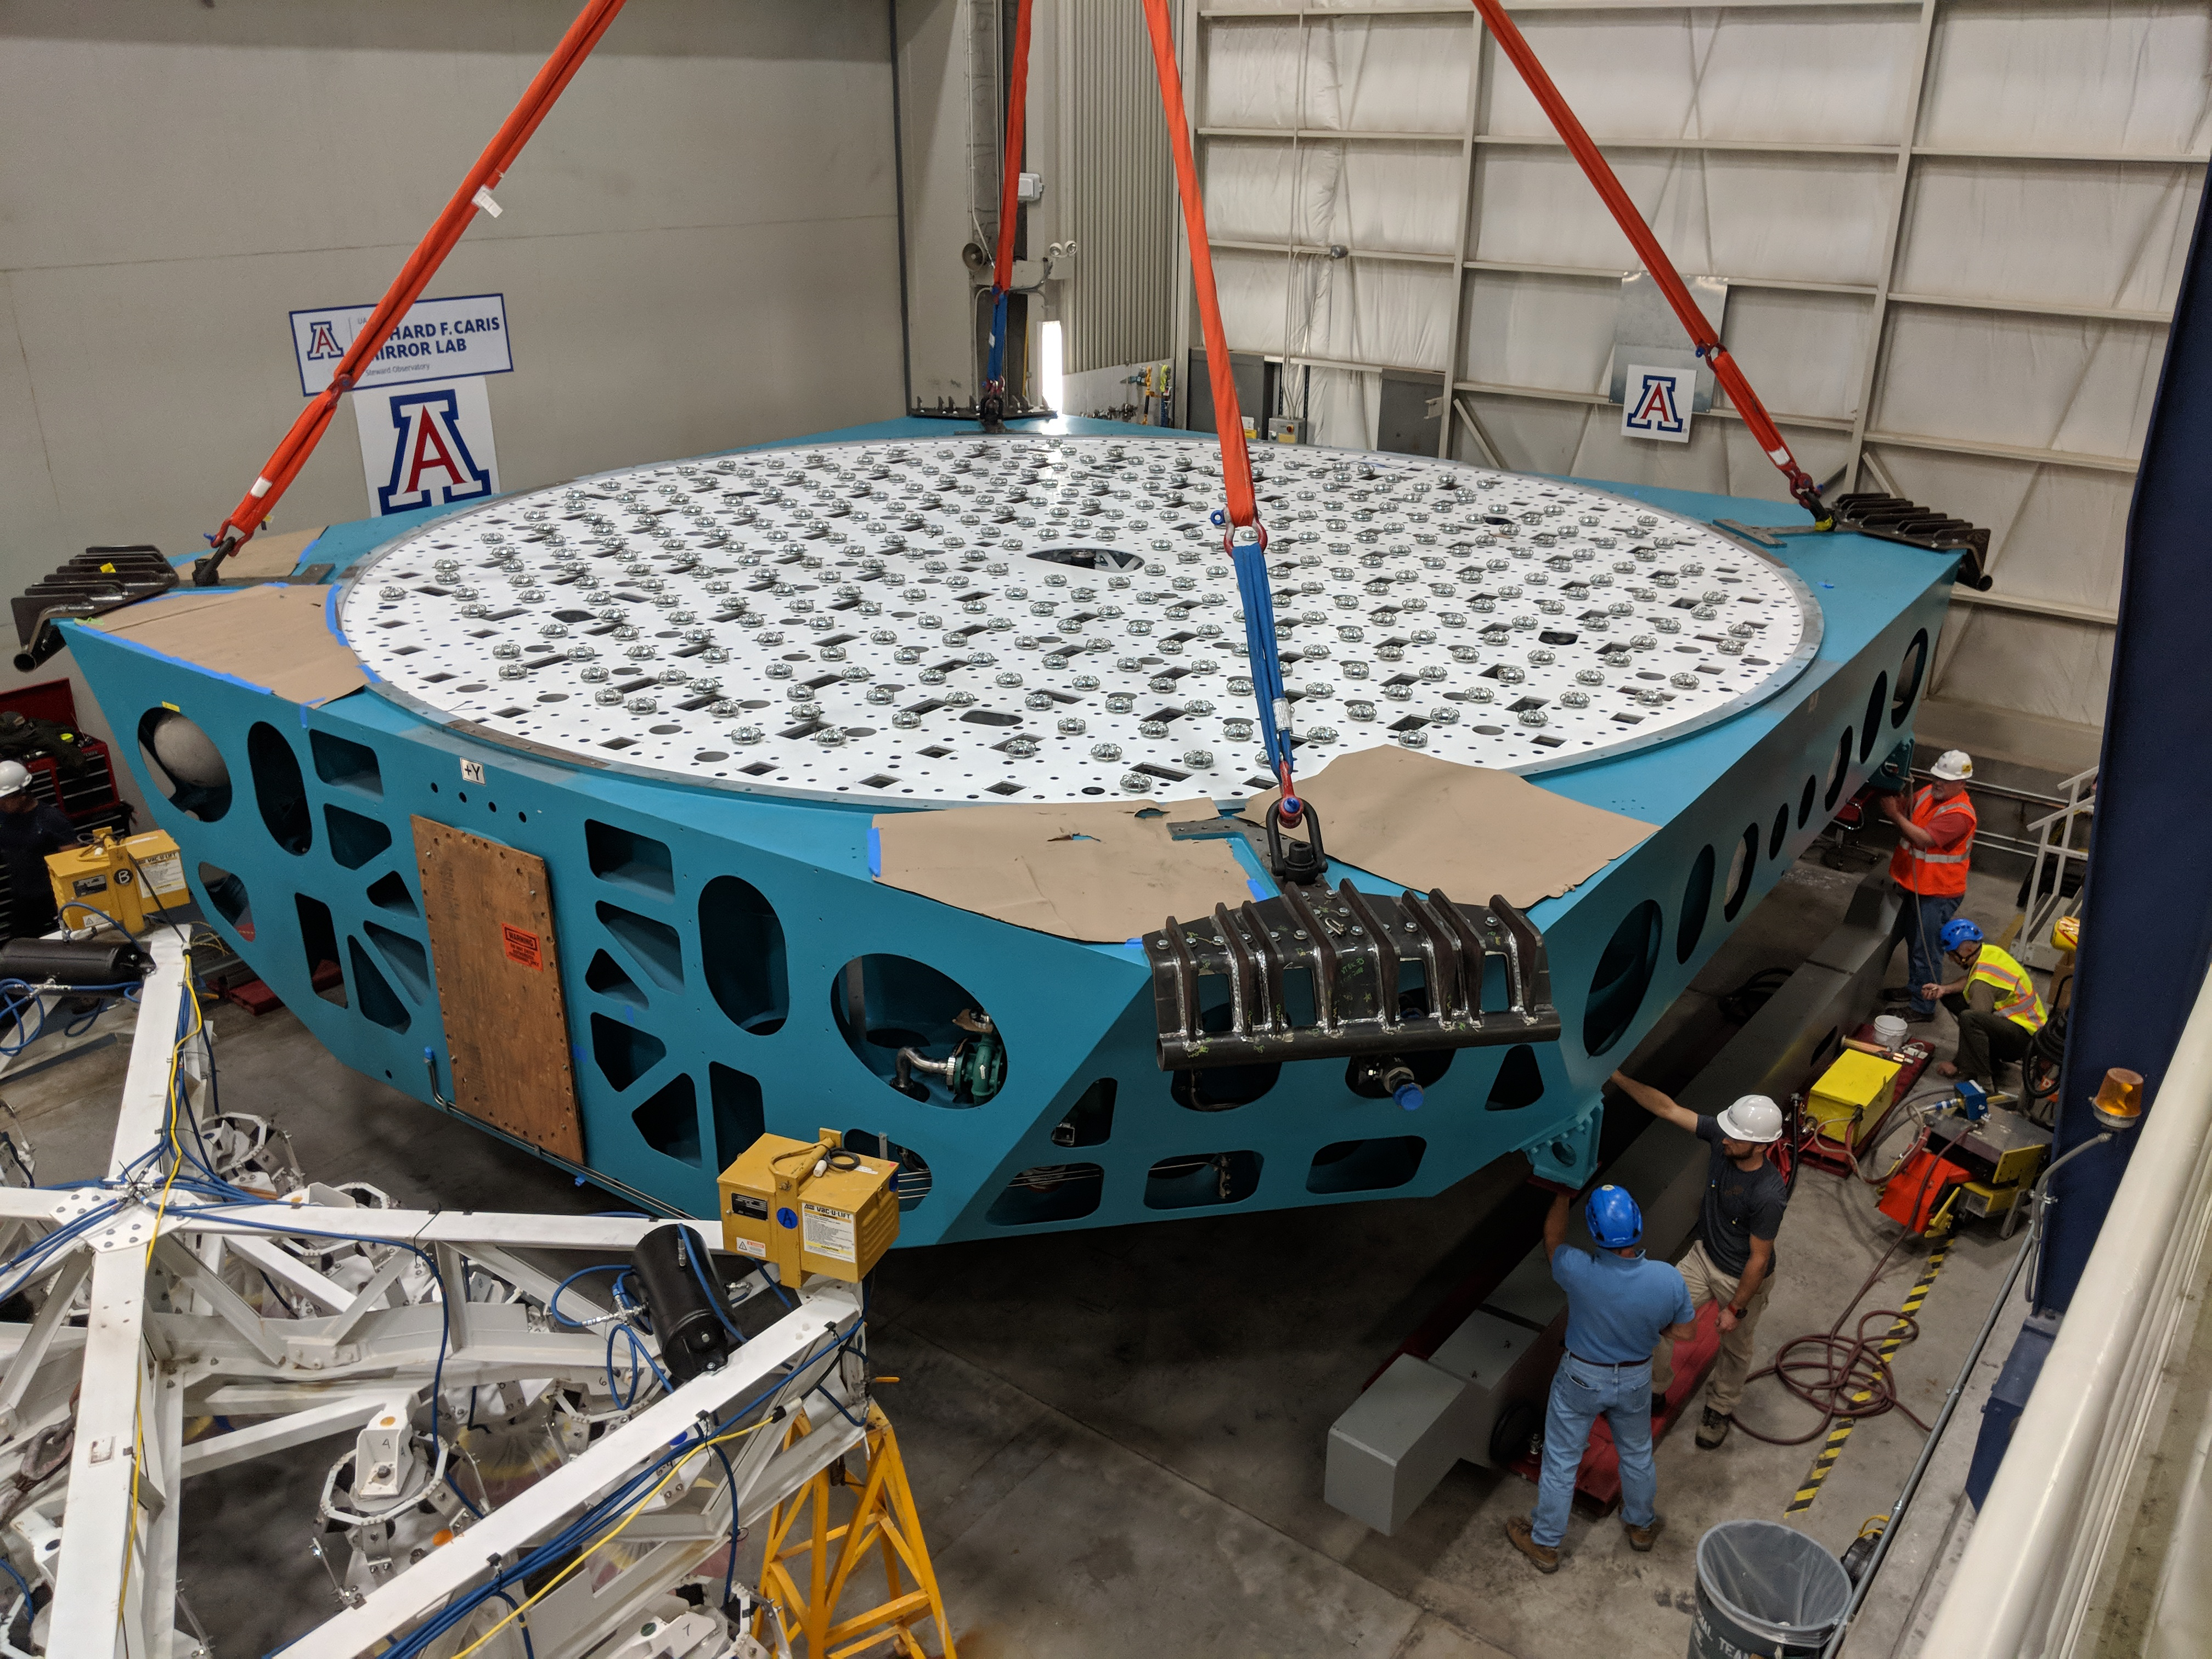

M1M3 Cell Move CAID to Mirror Lab

Early in the morning on October 10, 2018, the Primary/Tertiary Mirror (M1M3) Cell (the steel structure that supports the mirror) was moved from CAID Industries, where it was manufactured, to the Richard F. Caris Mirror Lab on the University of Arizona campus. At the Mirror Lab it will be integrated with the M1M3 mirror, which is scheduled to be removed from storage and delivered to the Mirror Lab next week.

Credit: Rubin Observatory/NSF/AURA